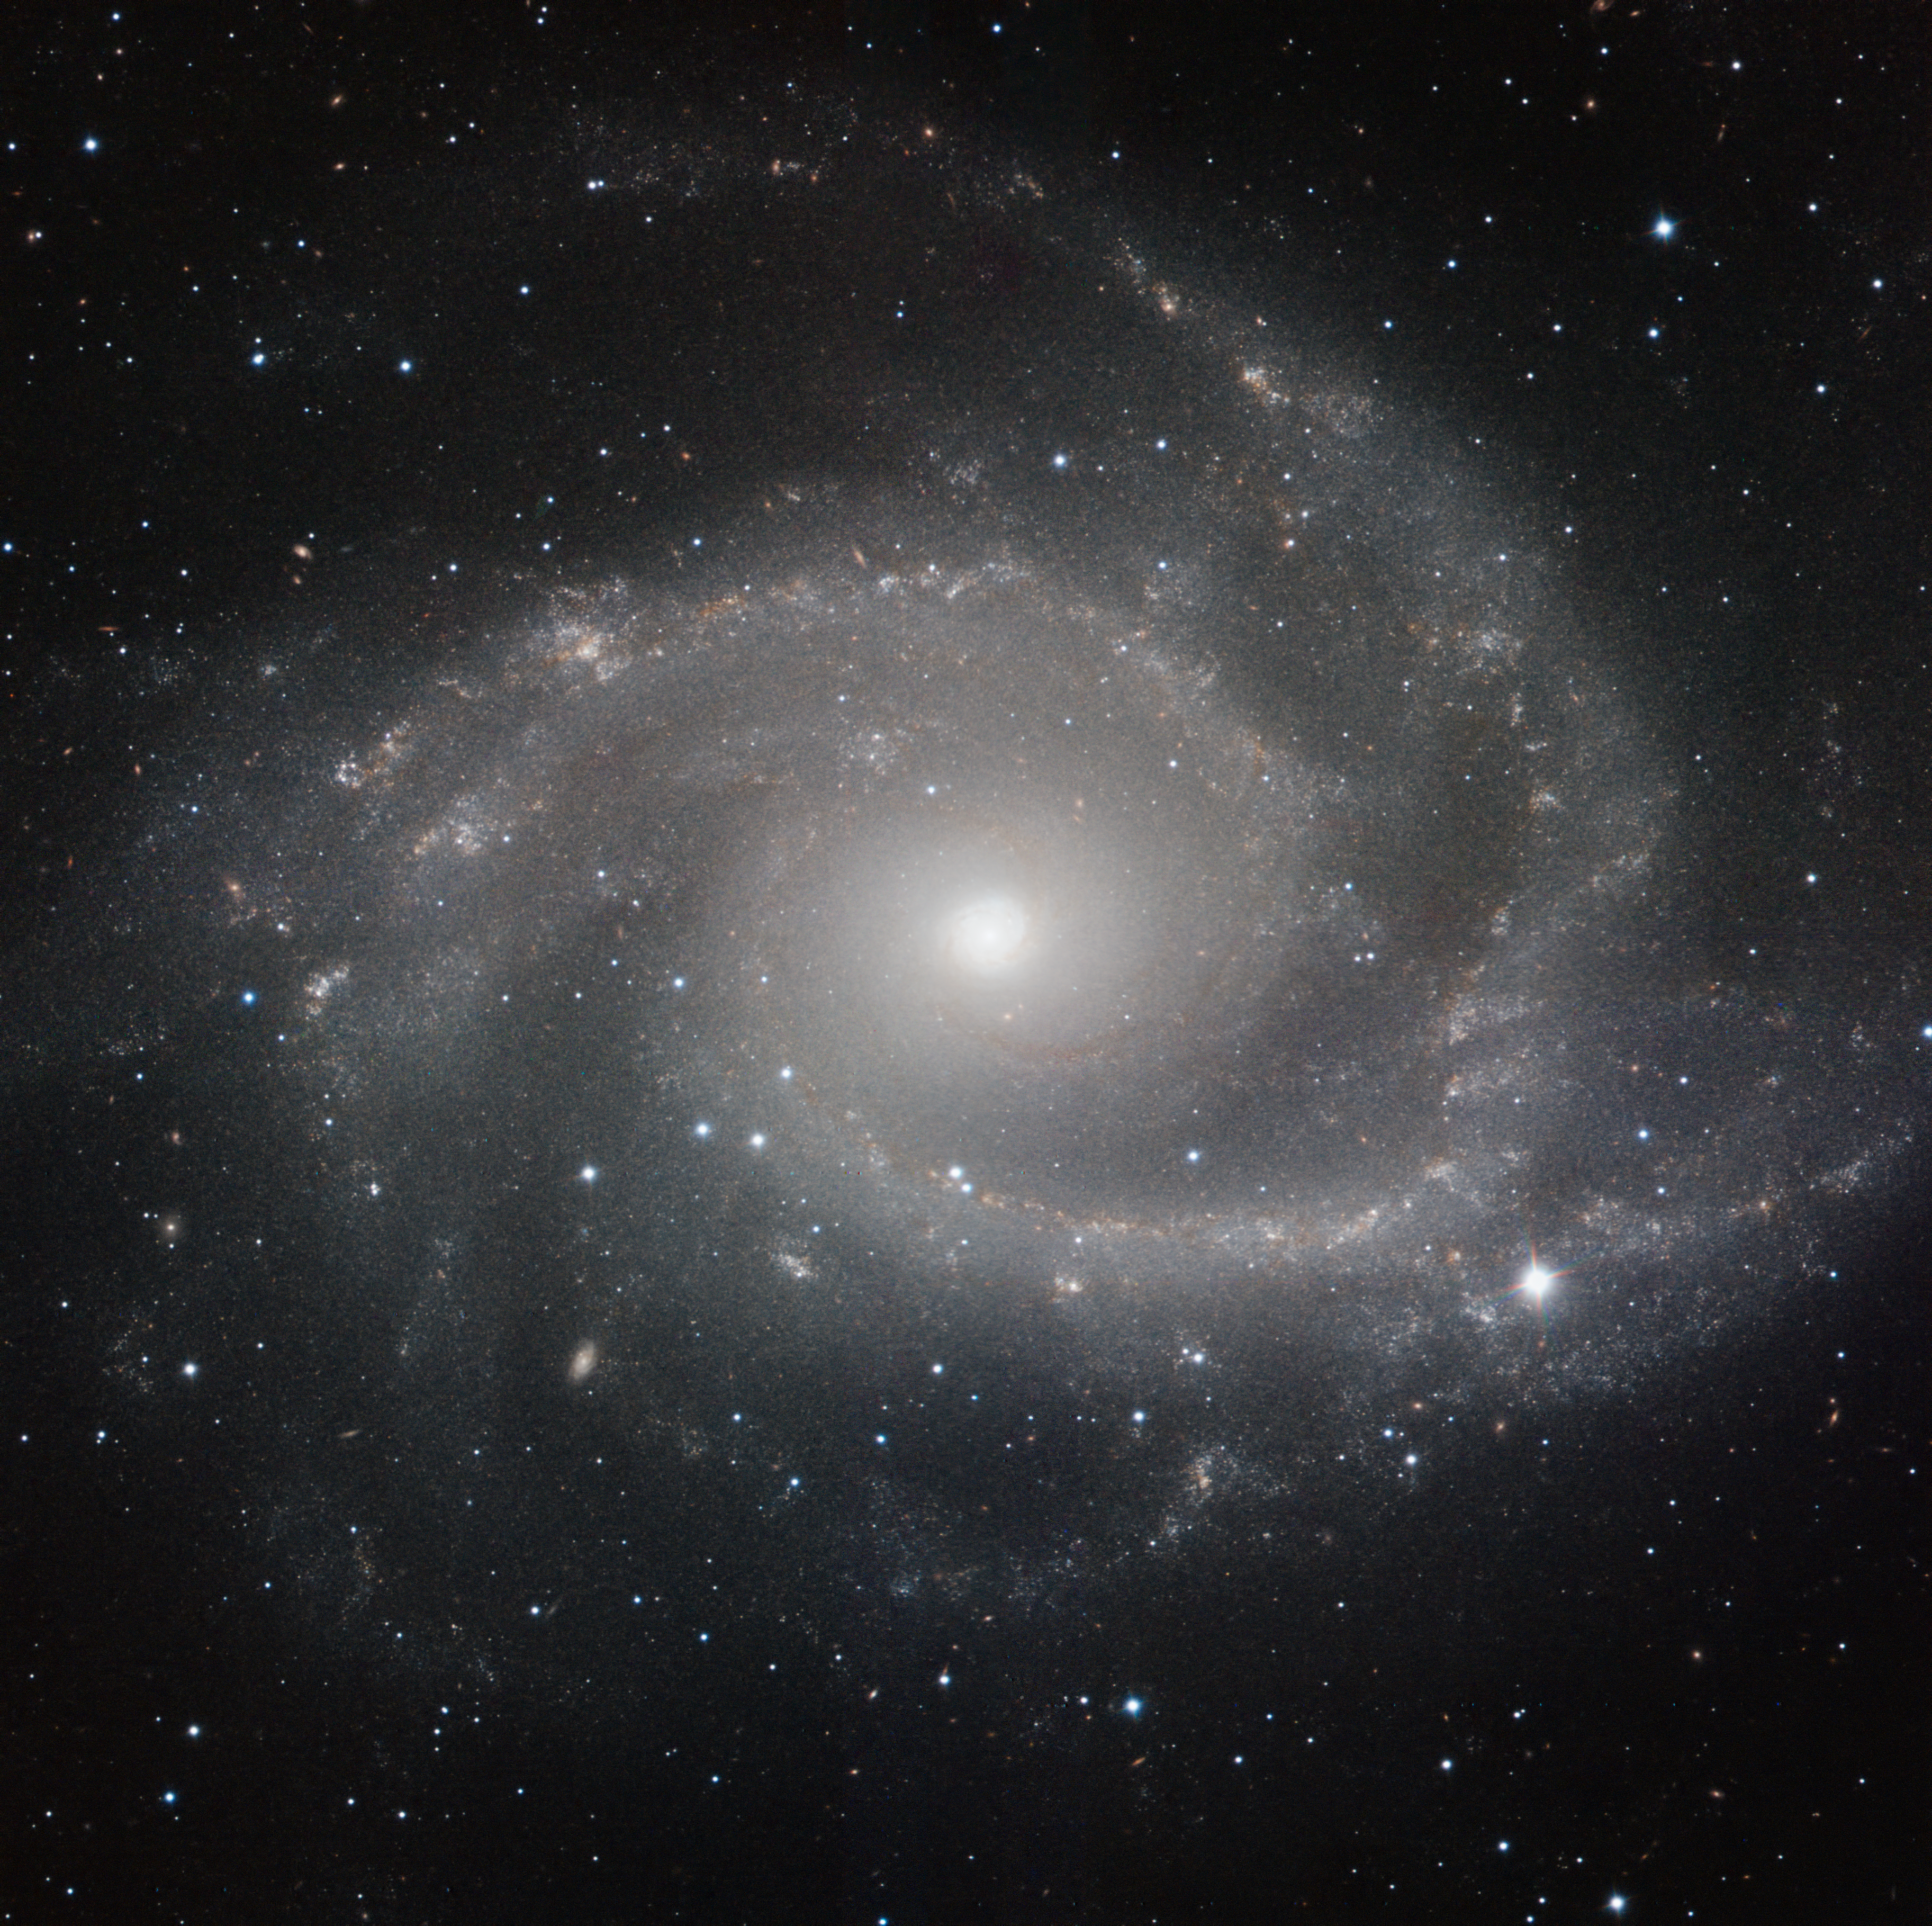

HAWK-I image of NGC 2997

This image, NGC 2997, is a spiral galaxy roughly 30 million light-years away in the constellation of Antlia

(the Air Pump). NGC 2997 is the brightest member of a group of galaxies of the same name in the Local Supercluster of galaxies. Our own Local Group, of which the Milky Way is a member, is itself also part of the Local Supercluster.

The image was made in infrared light with the HAWK-I camera on ESO’s Very Large Telescope at Paranal Observatory in Chile. HAWK-I is one of the most powerful infrared imagers in the world, and this is one of the sharpest and most detailed pictures of this galaxy ever taken from Earth. The filters used were Y (shown here in blue), J (in green), H (in orange), and K (in red). The field of view of the image is about 6.4 arcminutes.

Credit: ESO/P. Grosbøl